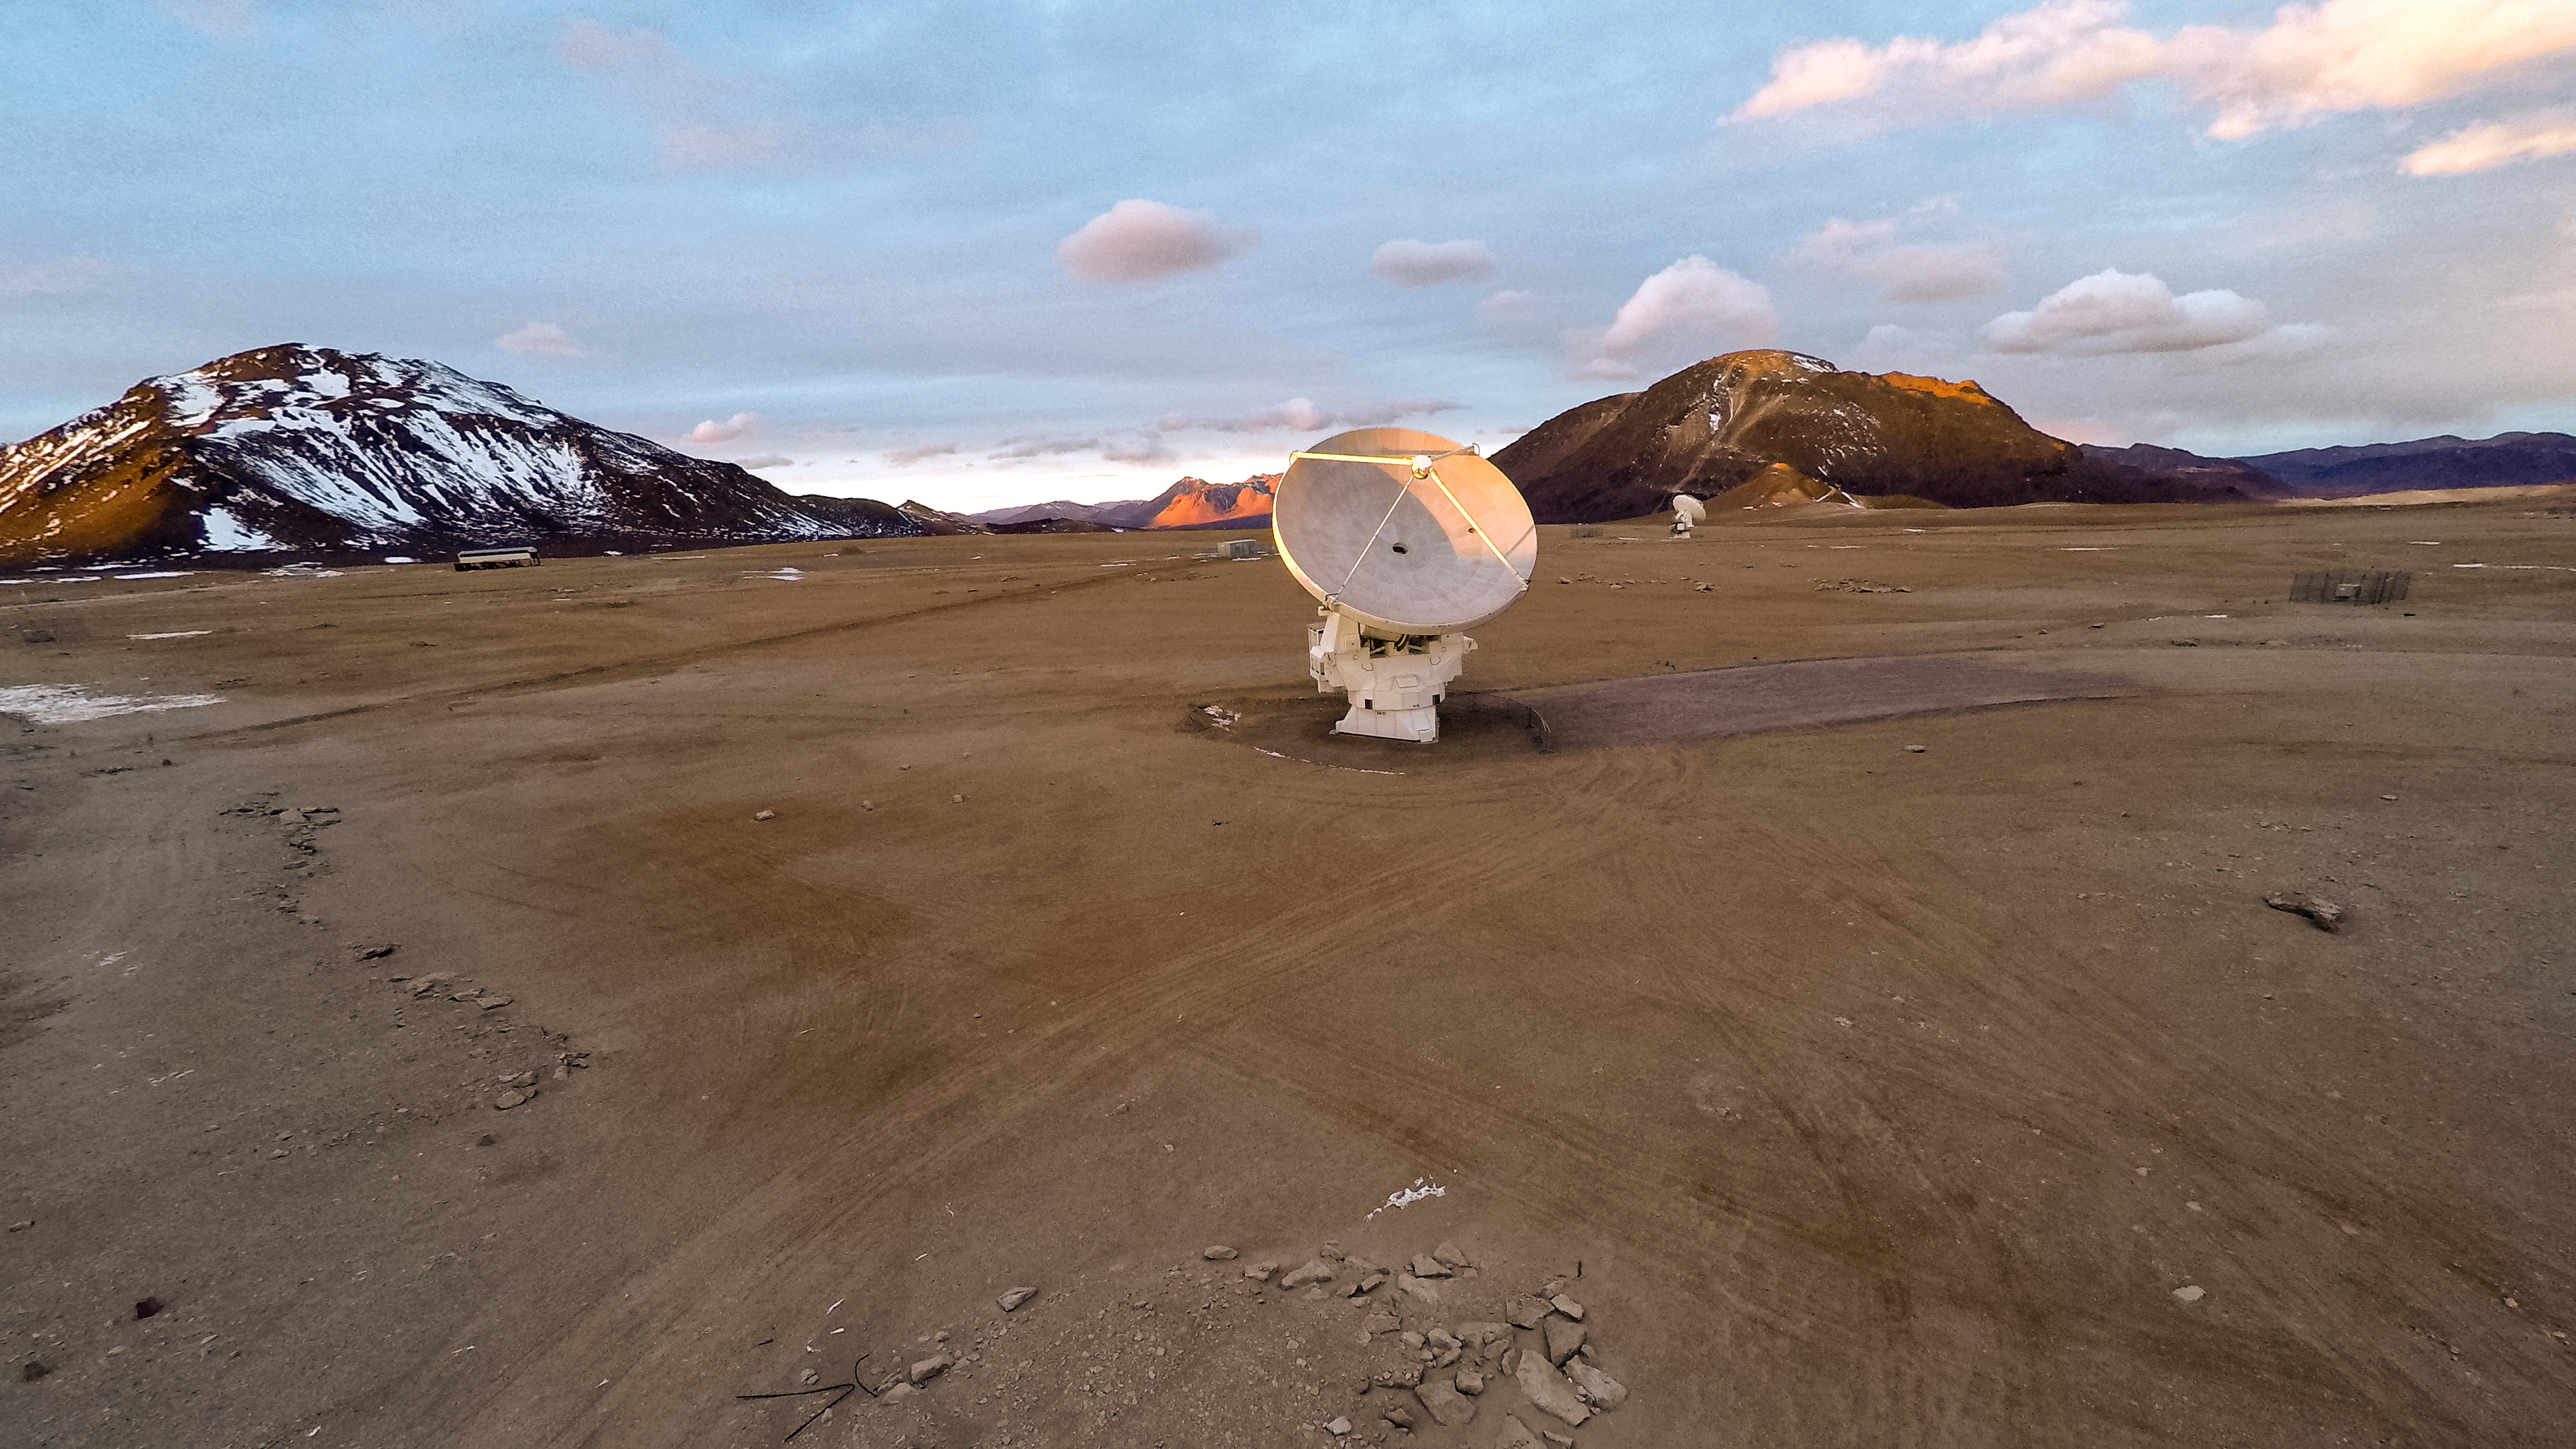

A lonely antennae

ALMA is situated more than 5000 meters above sea level in the Chilean desert, on the Chajnantor plateau. Here, the dry air and thin atmosphere allow a spectacular view into the Universe and make it the perfect place for such a sensitive telescope. Just one (and another much further away) of the telescope's 66 antennas is pictured here, dwarfed by the stunning landscape for miles around.

Credit: M. Struik (CERN/ESO)